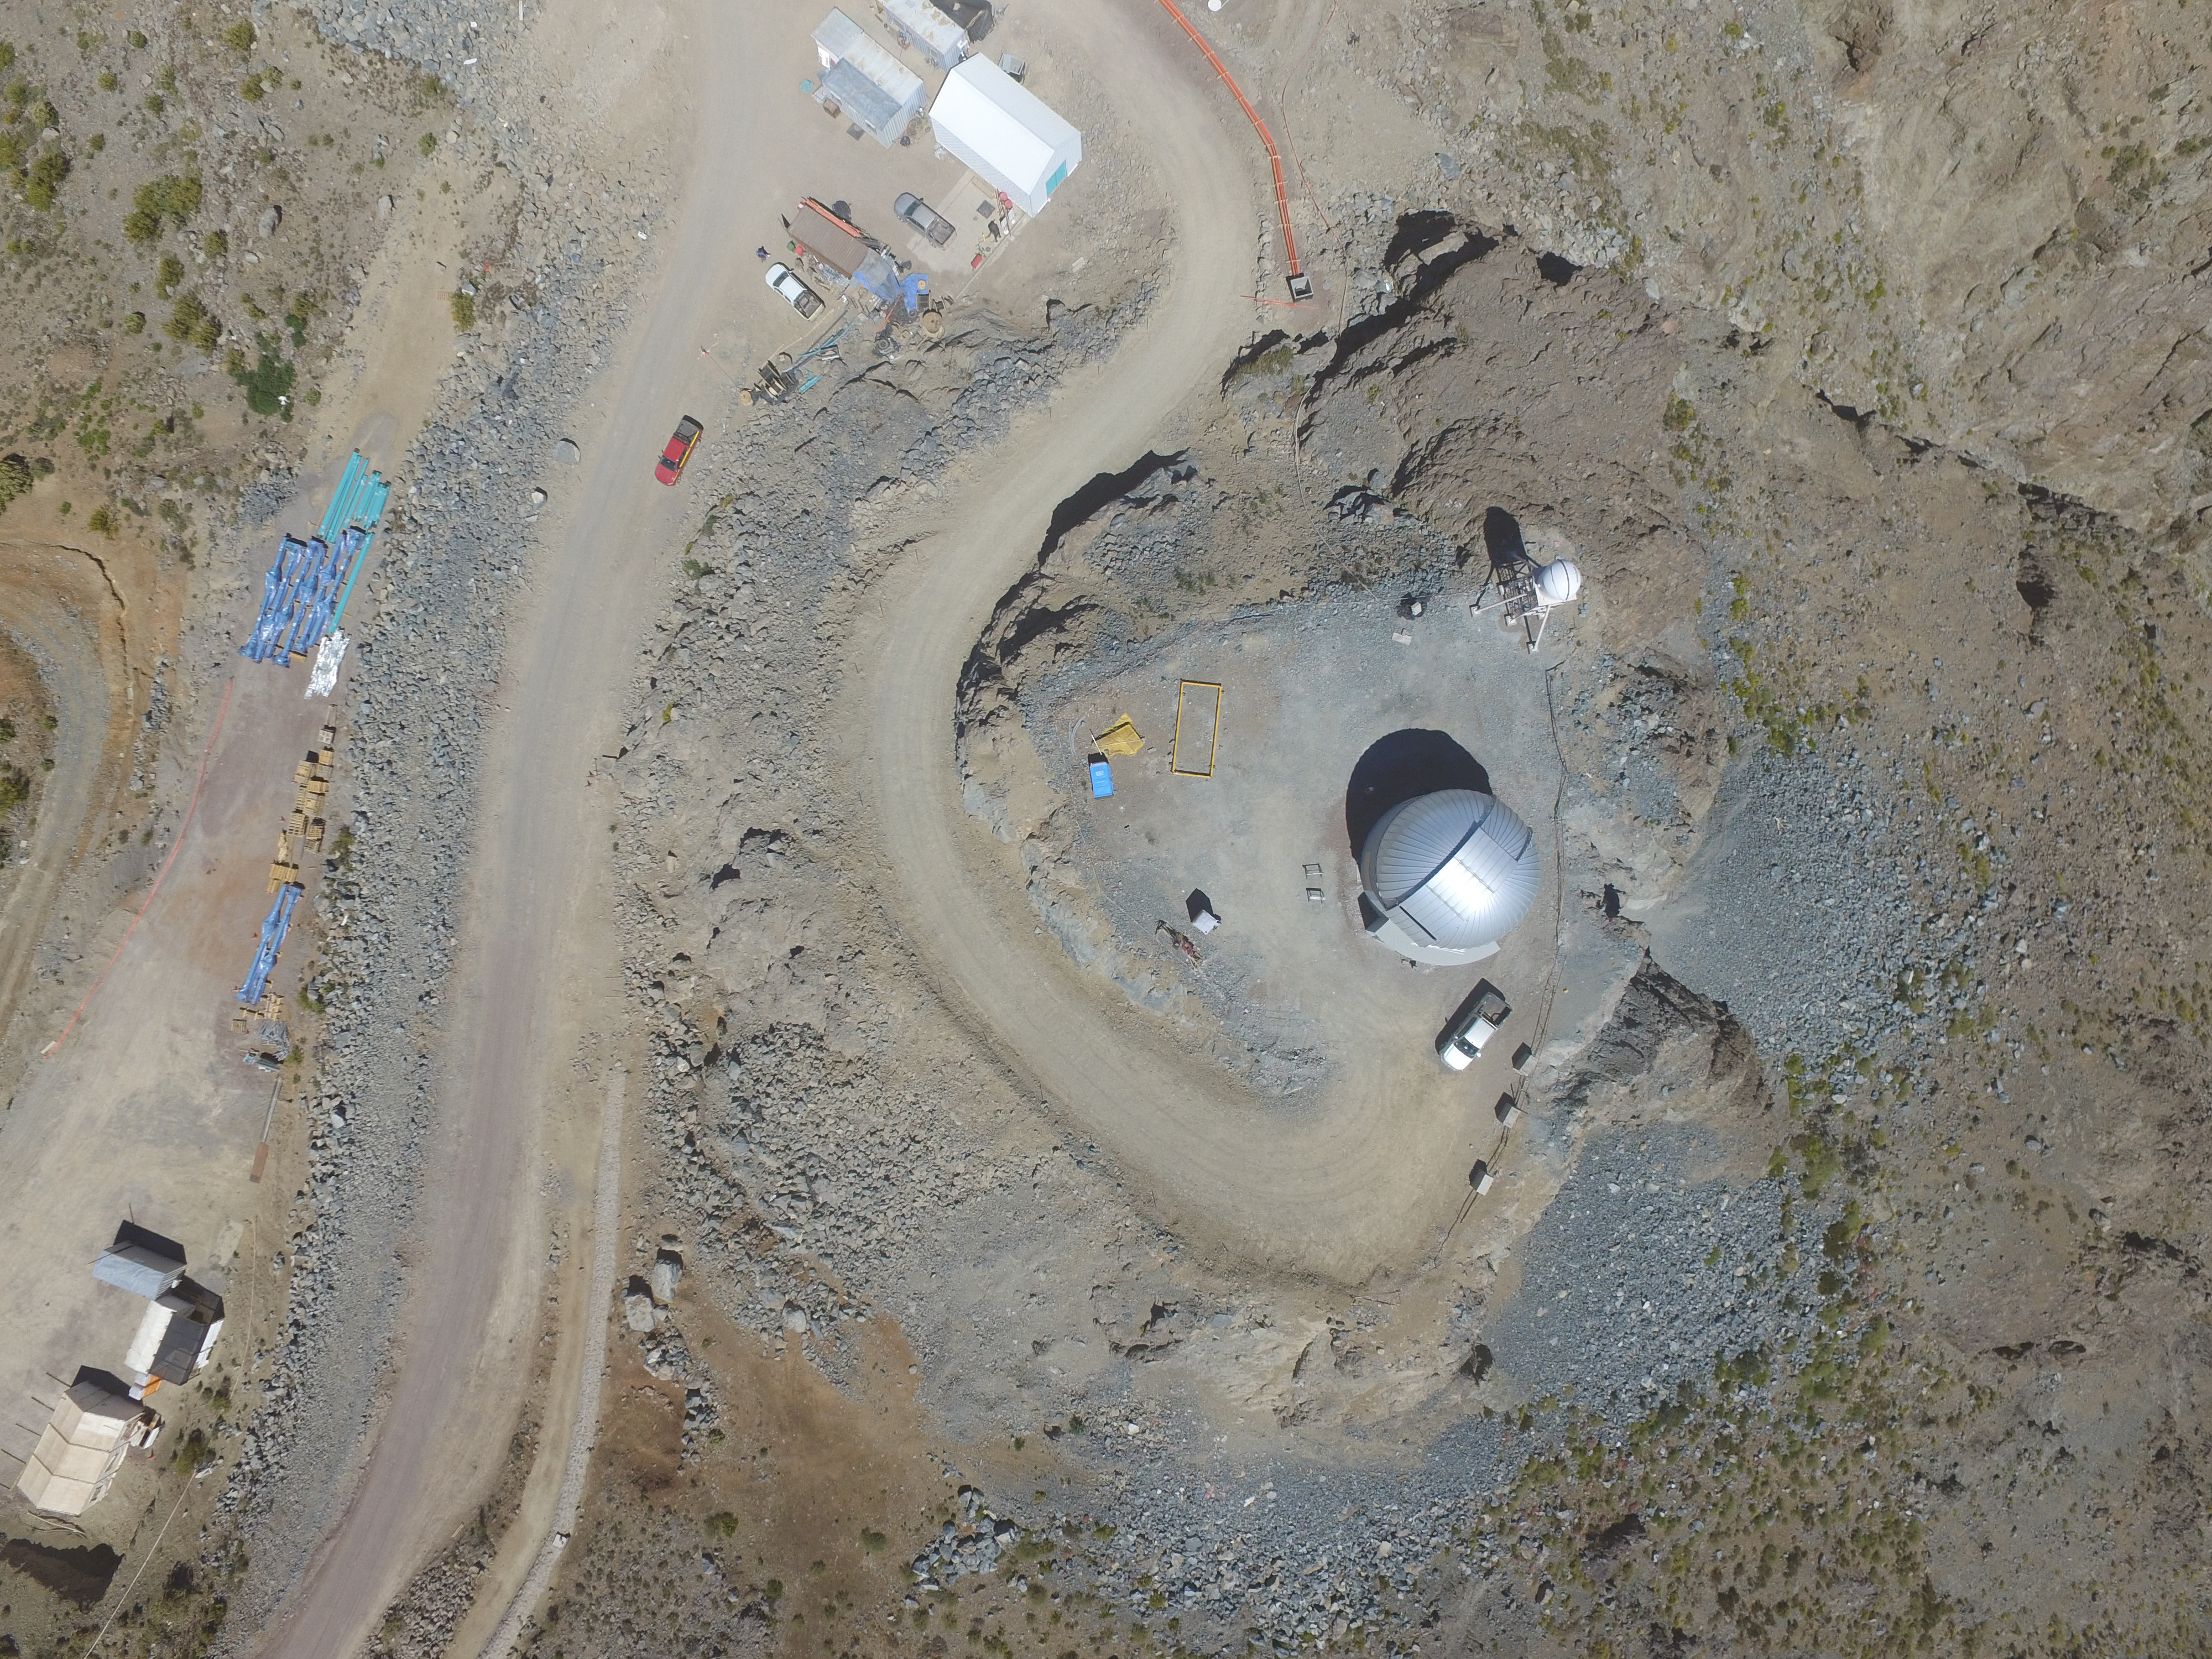

Drone Photo of LSST Facility and Environs December 2017

LSST Assembly Integration Verification (AIV) Manager Jacques Sebag submitted these aerial drone photos of the LSST facility, taken on December 28. The photos were taken after the LSST team collaborated with subcontractor Besalco to move the facility mobile roof to the flat area located on the north side of the lower enclosure. Congratulations to all for this achievement at the end of 2017!

Credit: Rubin Observatory/NSF/AURA